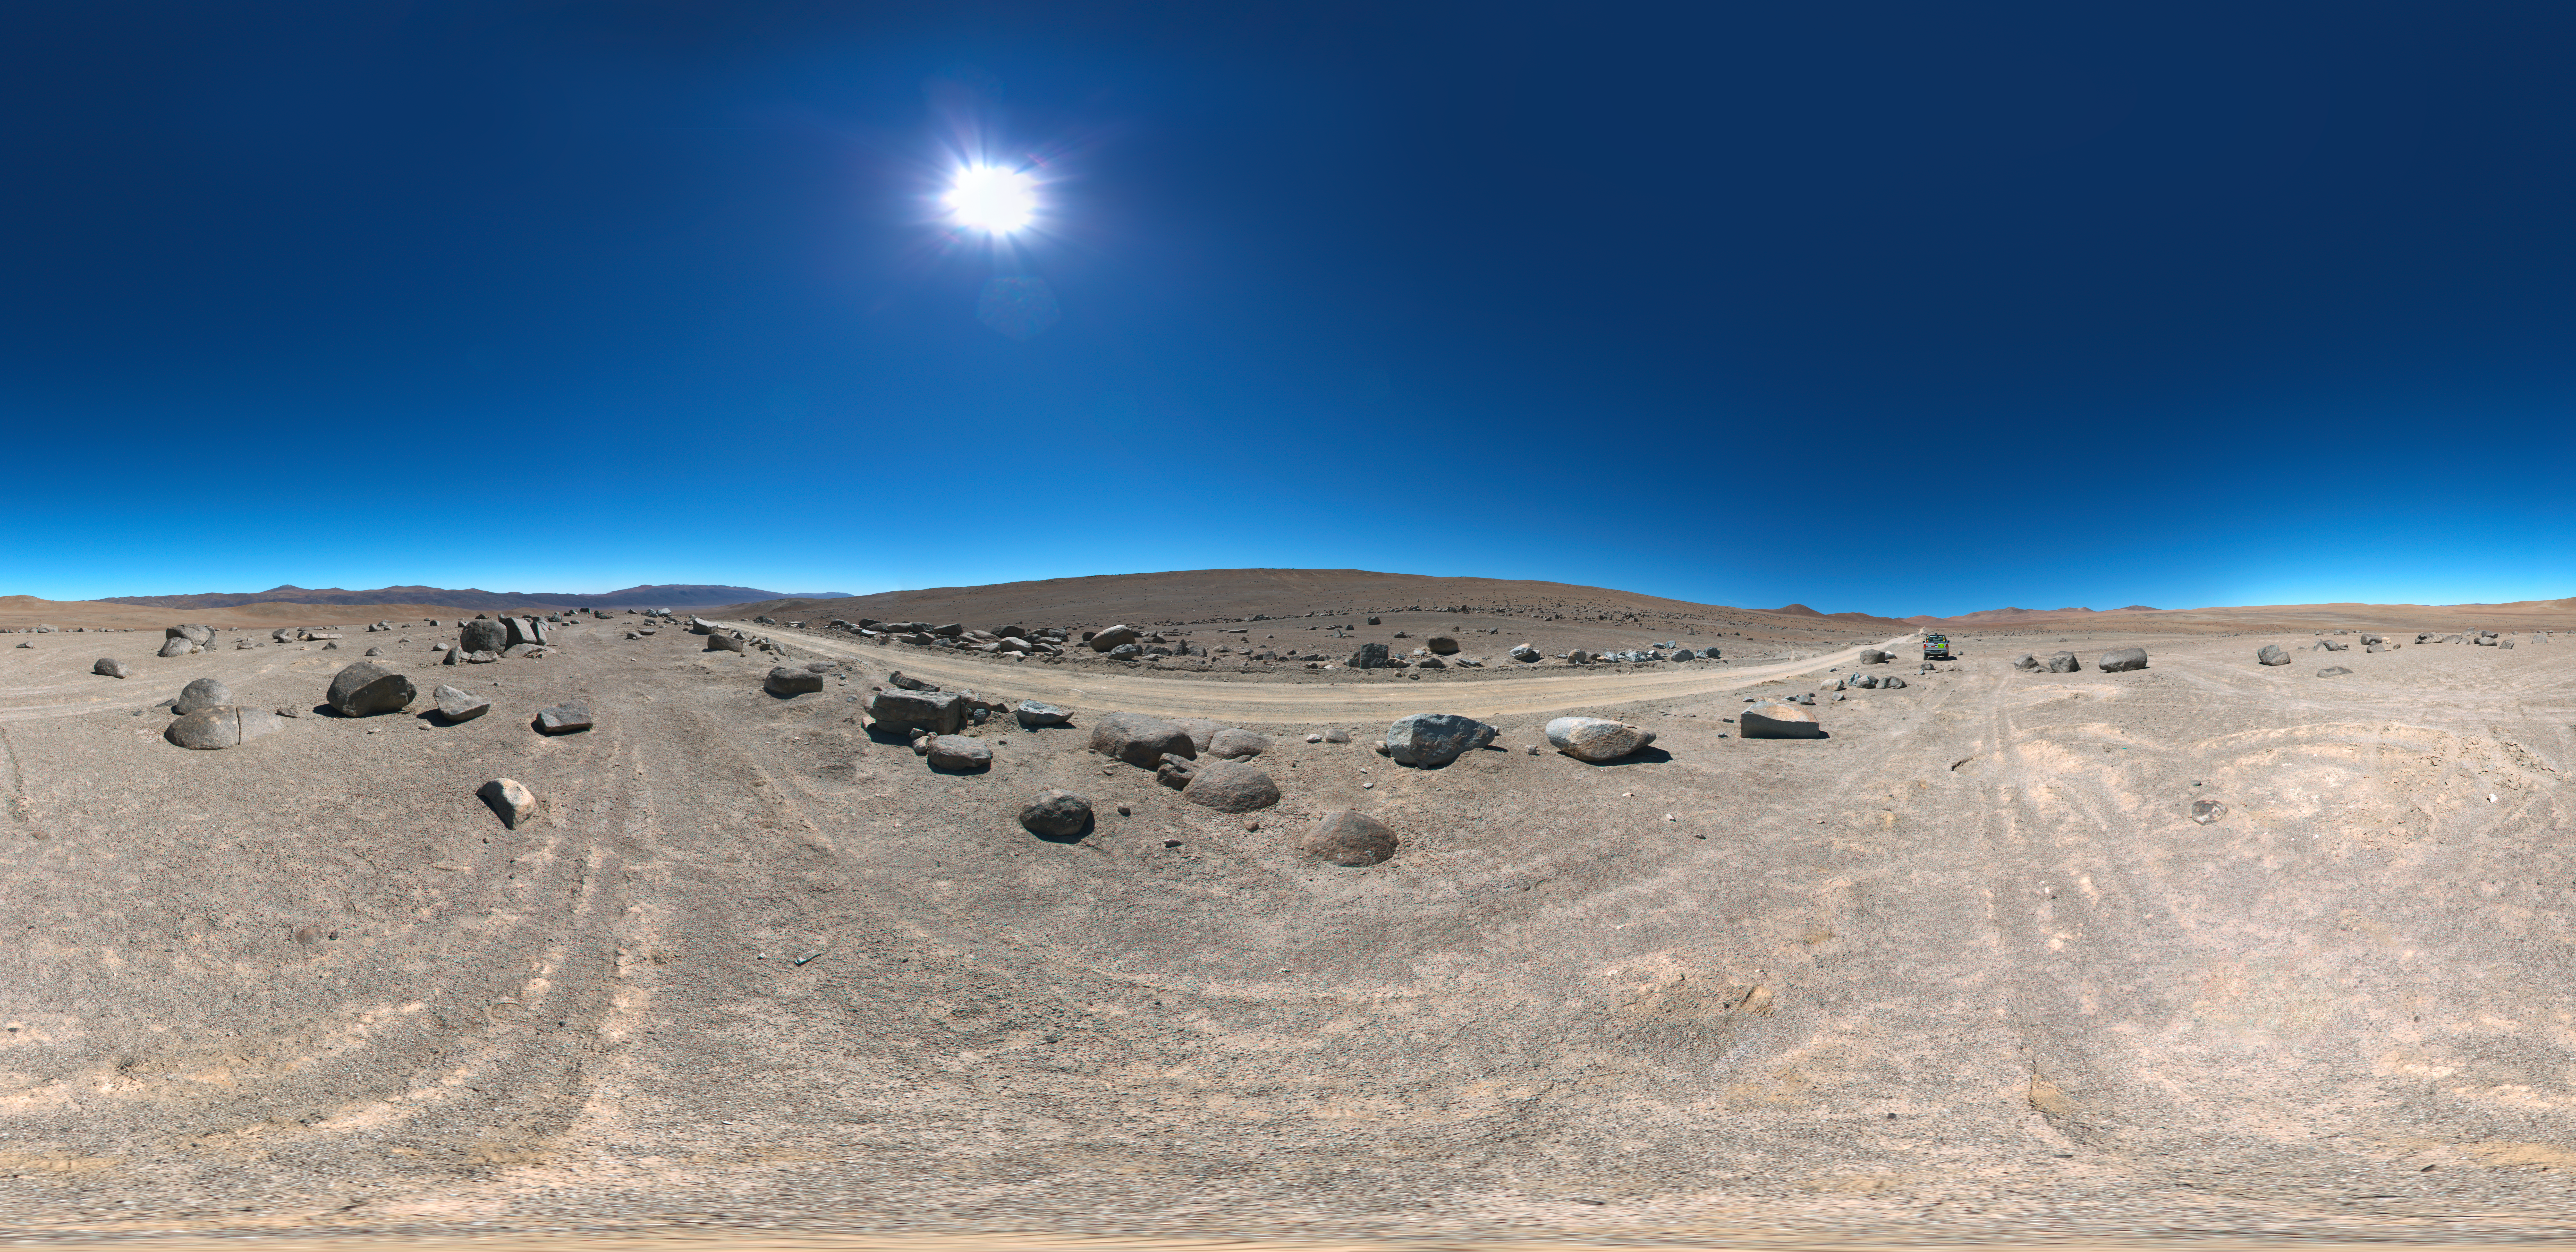

Road to Cerro Armazones

360 degree panorama view of the road to Cerro Armazones, near ESO's Paranal Observatory, site of the Very Large Telescope (VLT). Cerro Armazones was chosen as the site for the planned Extremely Large Telescope (ELT), which, with its 40-metre-class diameter mirror, will be the world’s biggest eye on the sky.

Credit: ESO